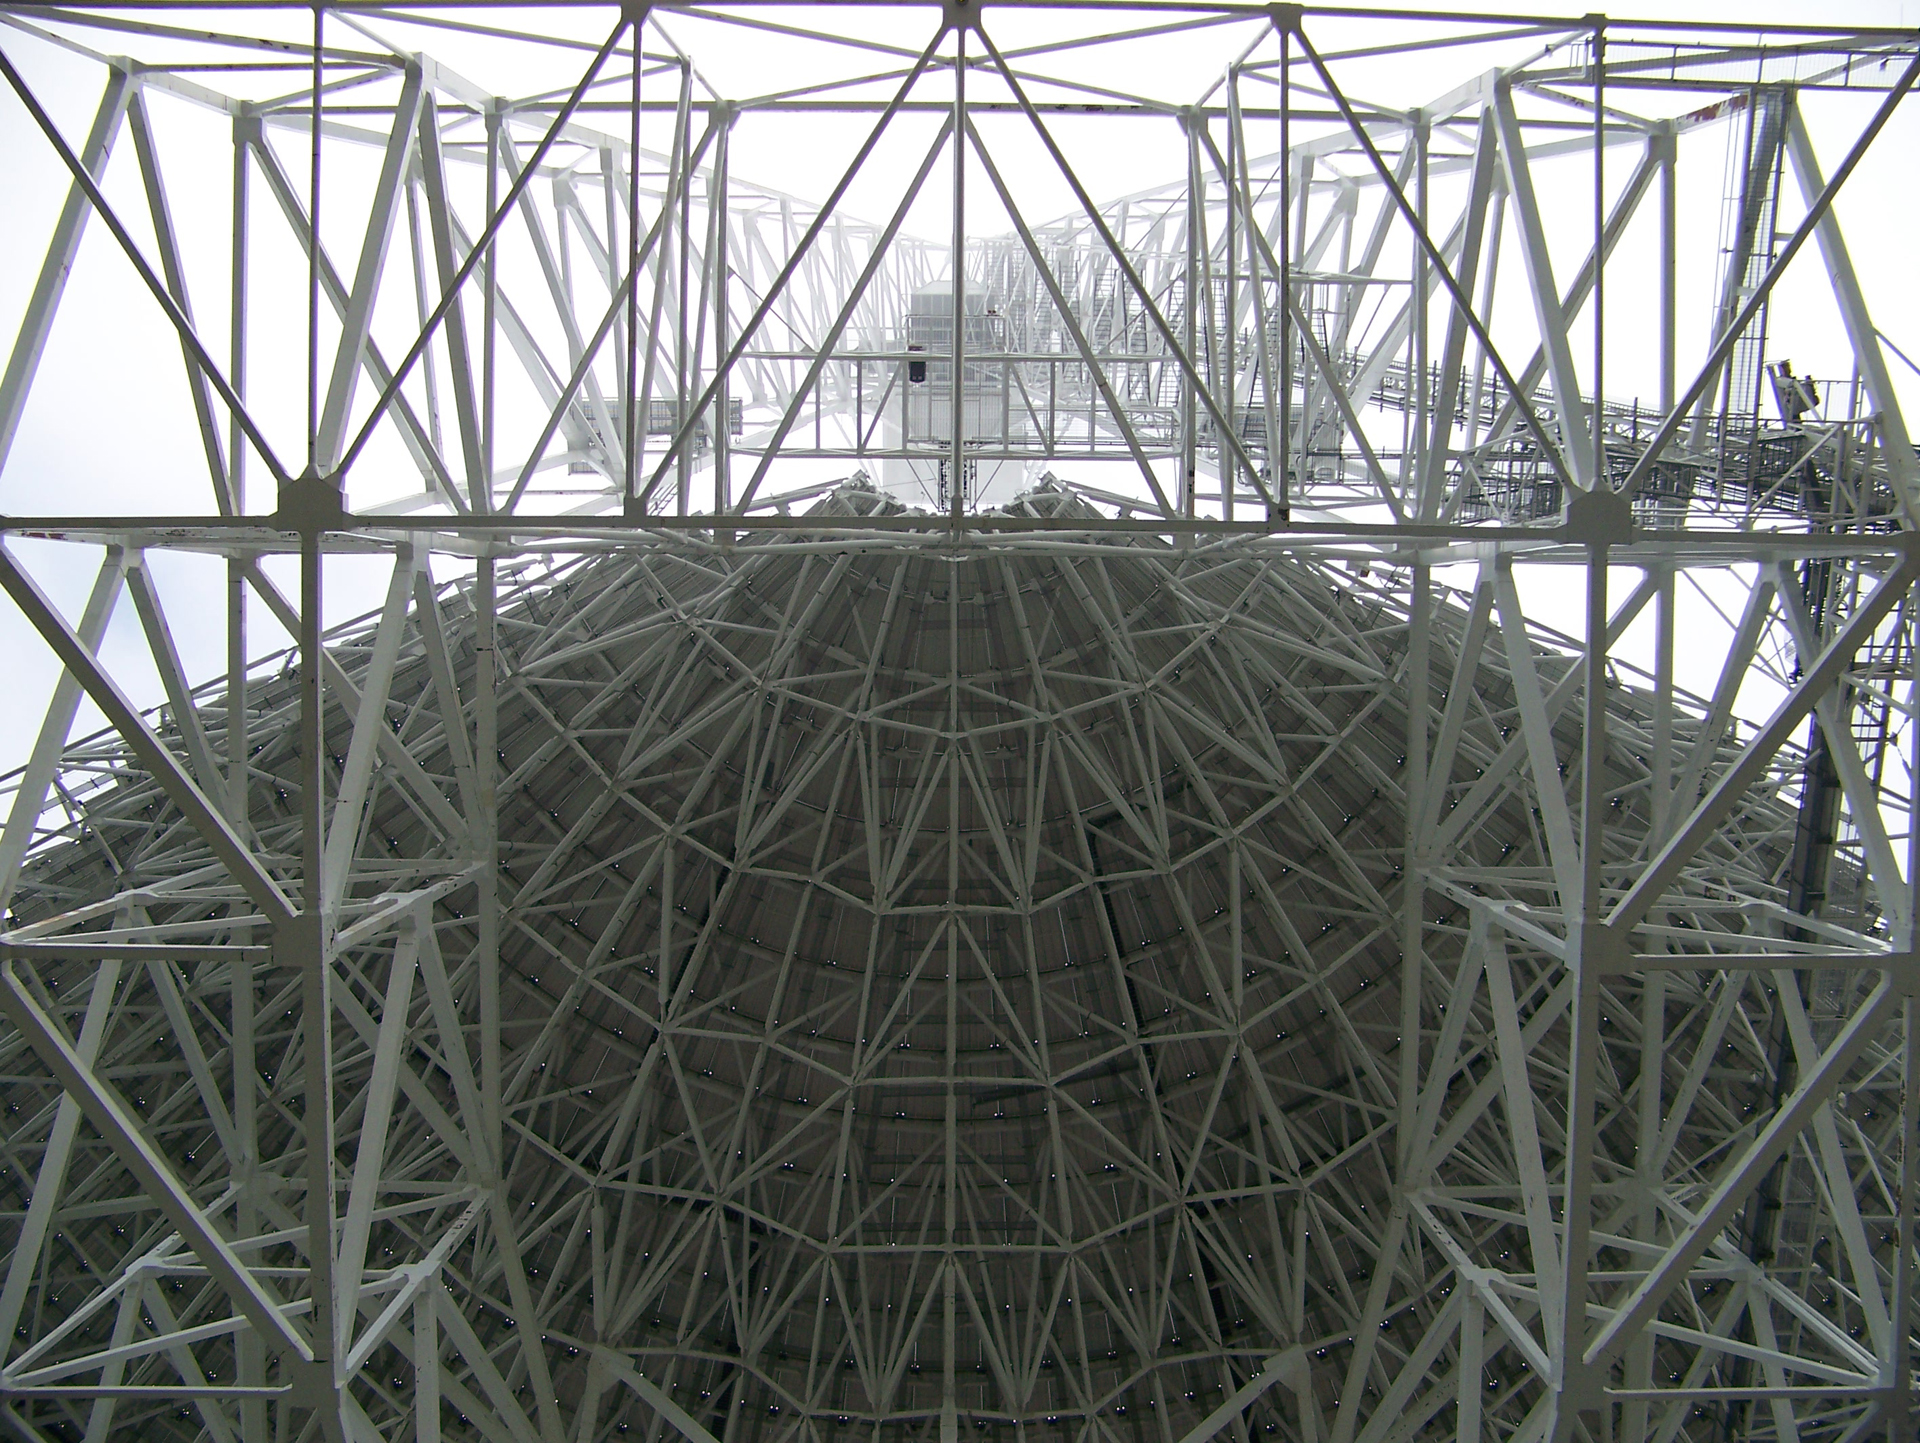

Underside of the GBT

Standing directly beneath the Green Bank Telescope, the view here is straight up the giant feed arm that supports the GBT’s receivers perched over 480 feet above the ground. The massive 2.3-acre dish surface of the GBT is an enormous bucket for scooping up the weak radio waves that rain down on us from objects in space.

Credit: M. Holstine (NRAO.AUI/NSF)